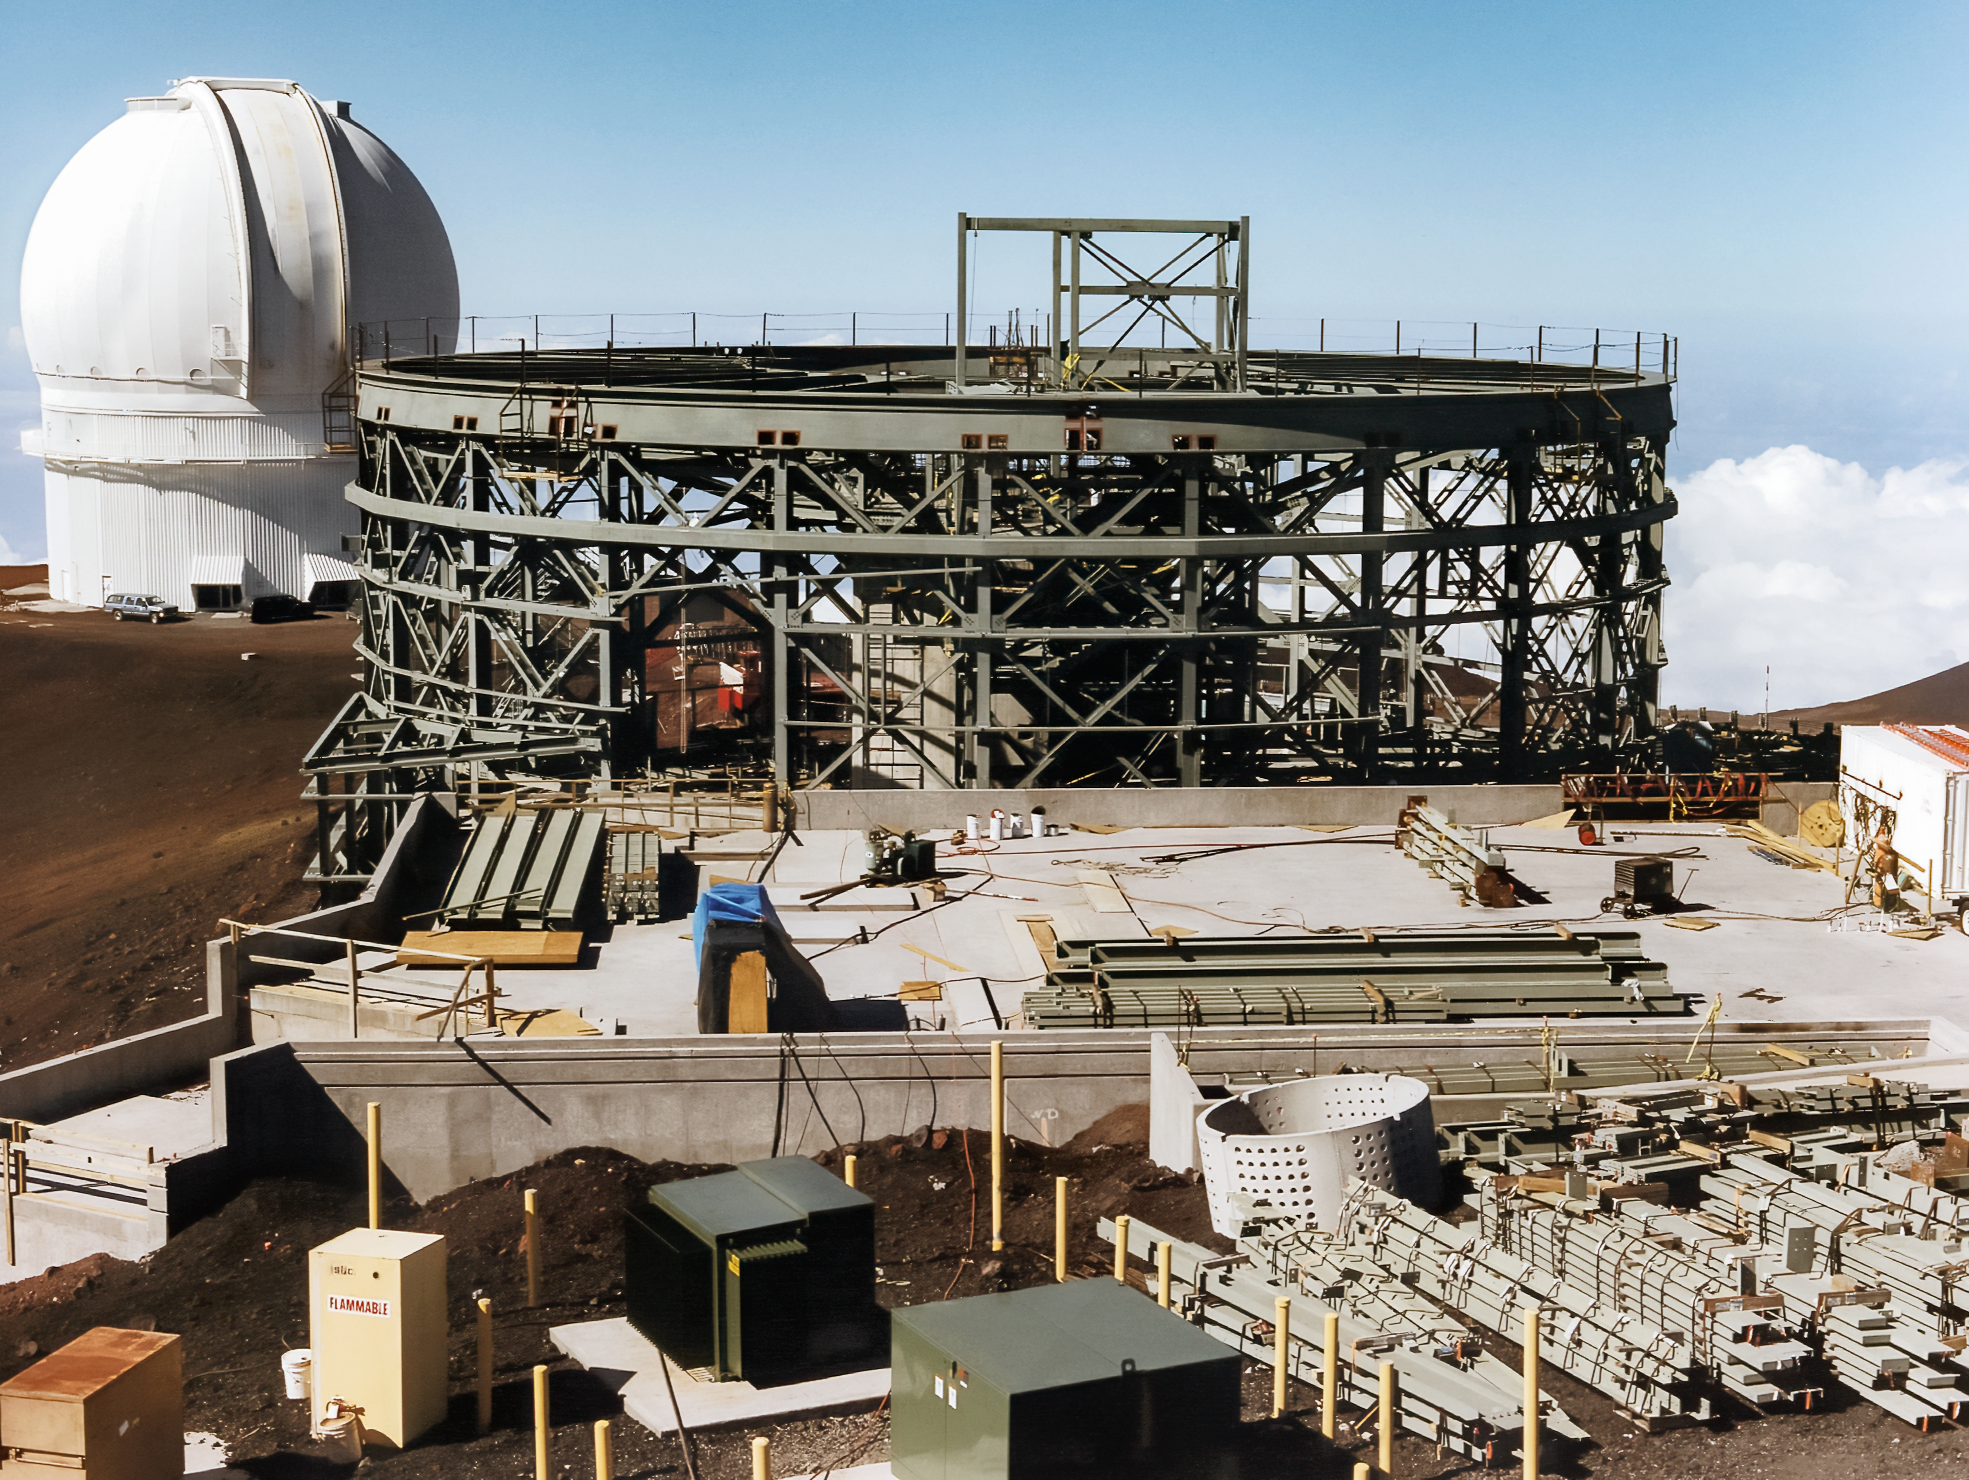

Gemini North Takes Shape

High above the blanket of clouds and near the summit of Maunakea in Hawai‘i, a construction crew is busy building Gemini North telescope. This image was taken in 1996.

Credit: NOIRLab/NSF/AURA